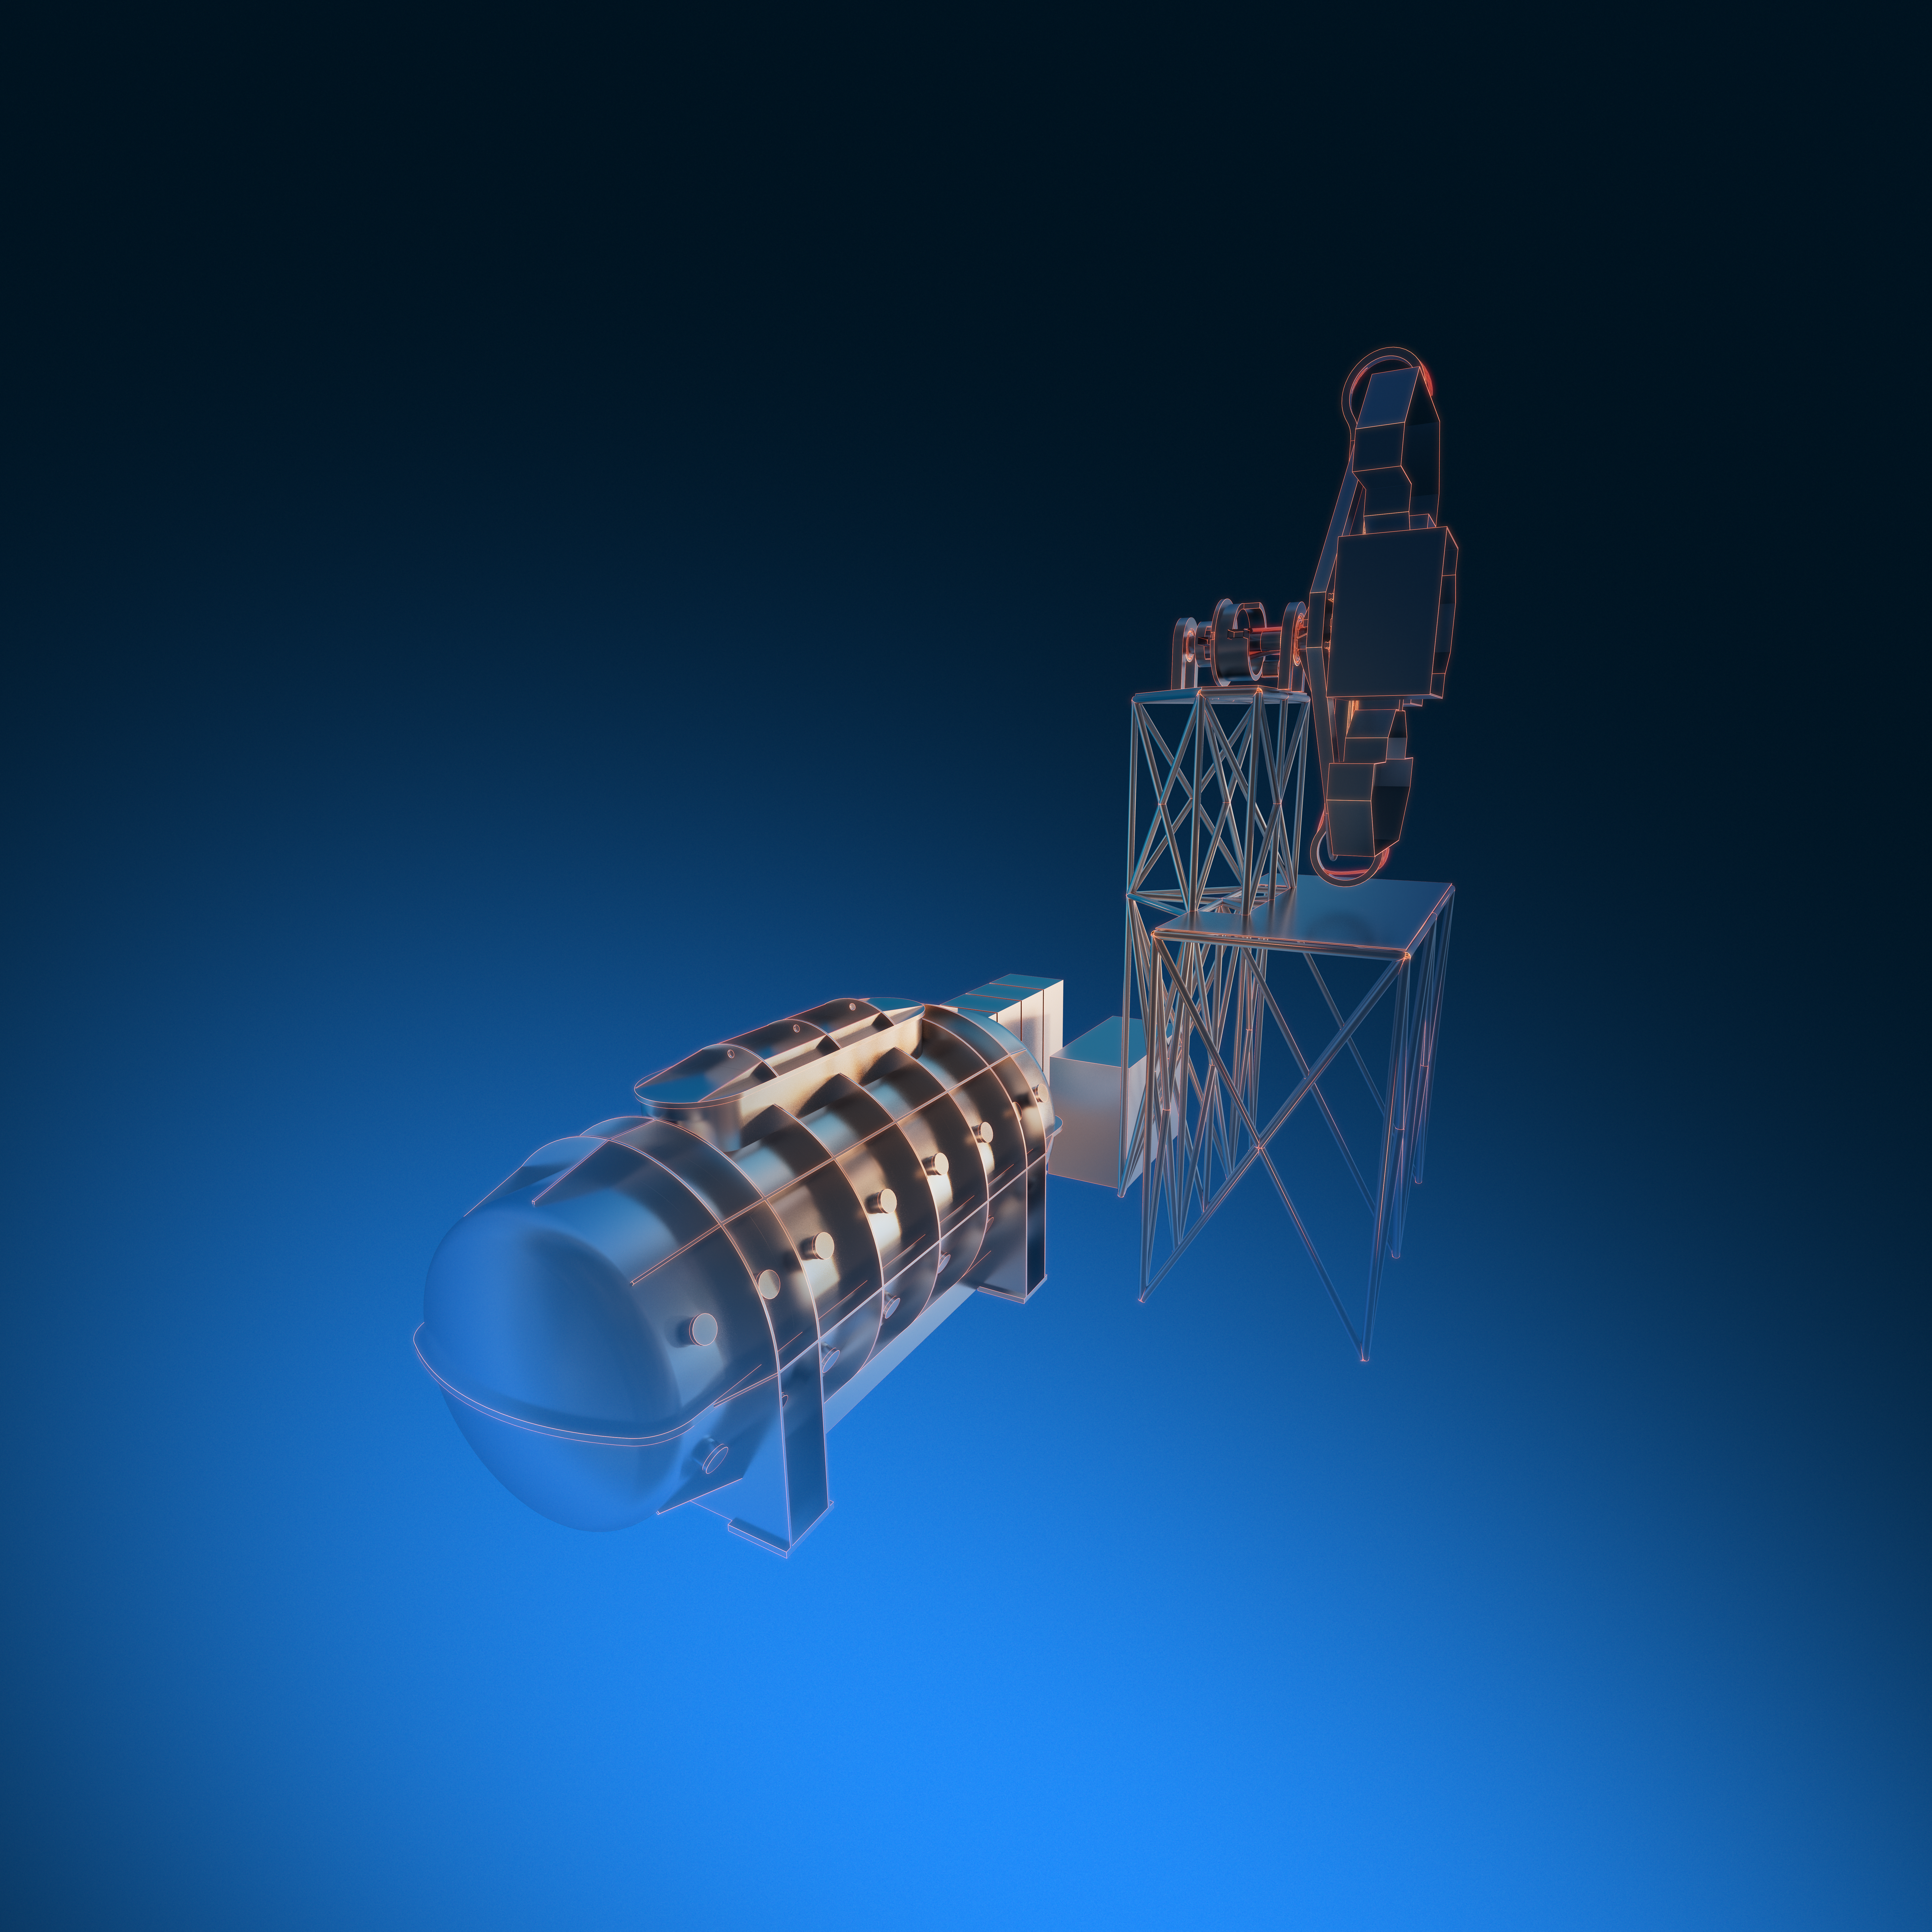

ANDES (artist’s impression)

The high-resolution ELT instrument ANDES (formerly known as HIRES) will allow astronomers to study astronomical objects that require highly sensitive observations. It will be used to search for signs of life in Earth-like exoplanets, find the first stars born in the Universe, test for possible variations of the fundamental constants of physics, and measure the acceleration of the Universe's expansion.

Credit: ESO